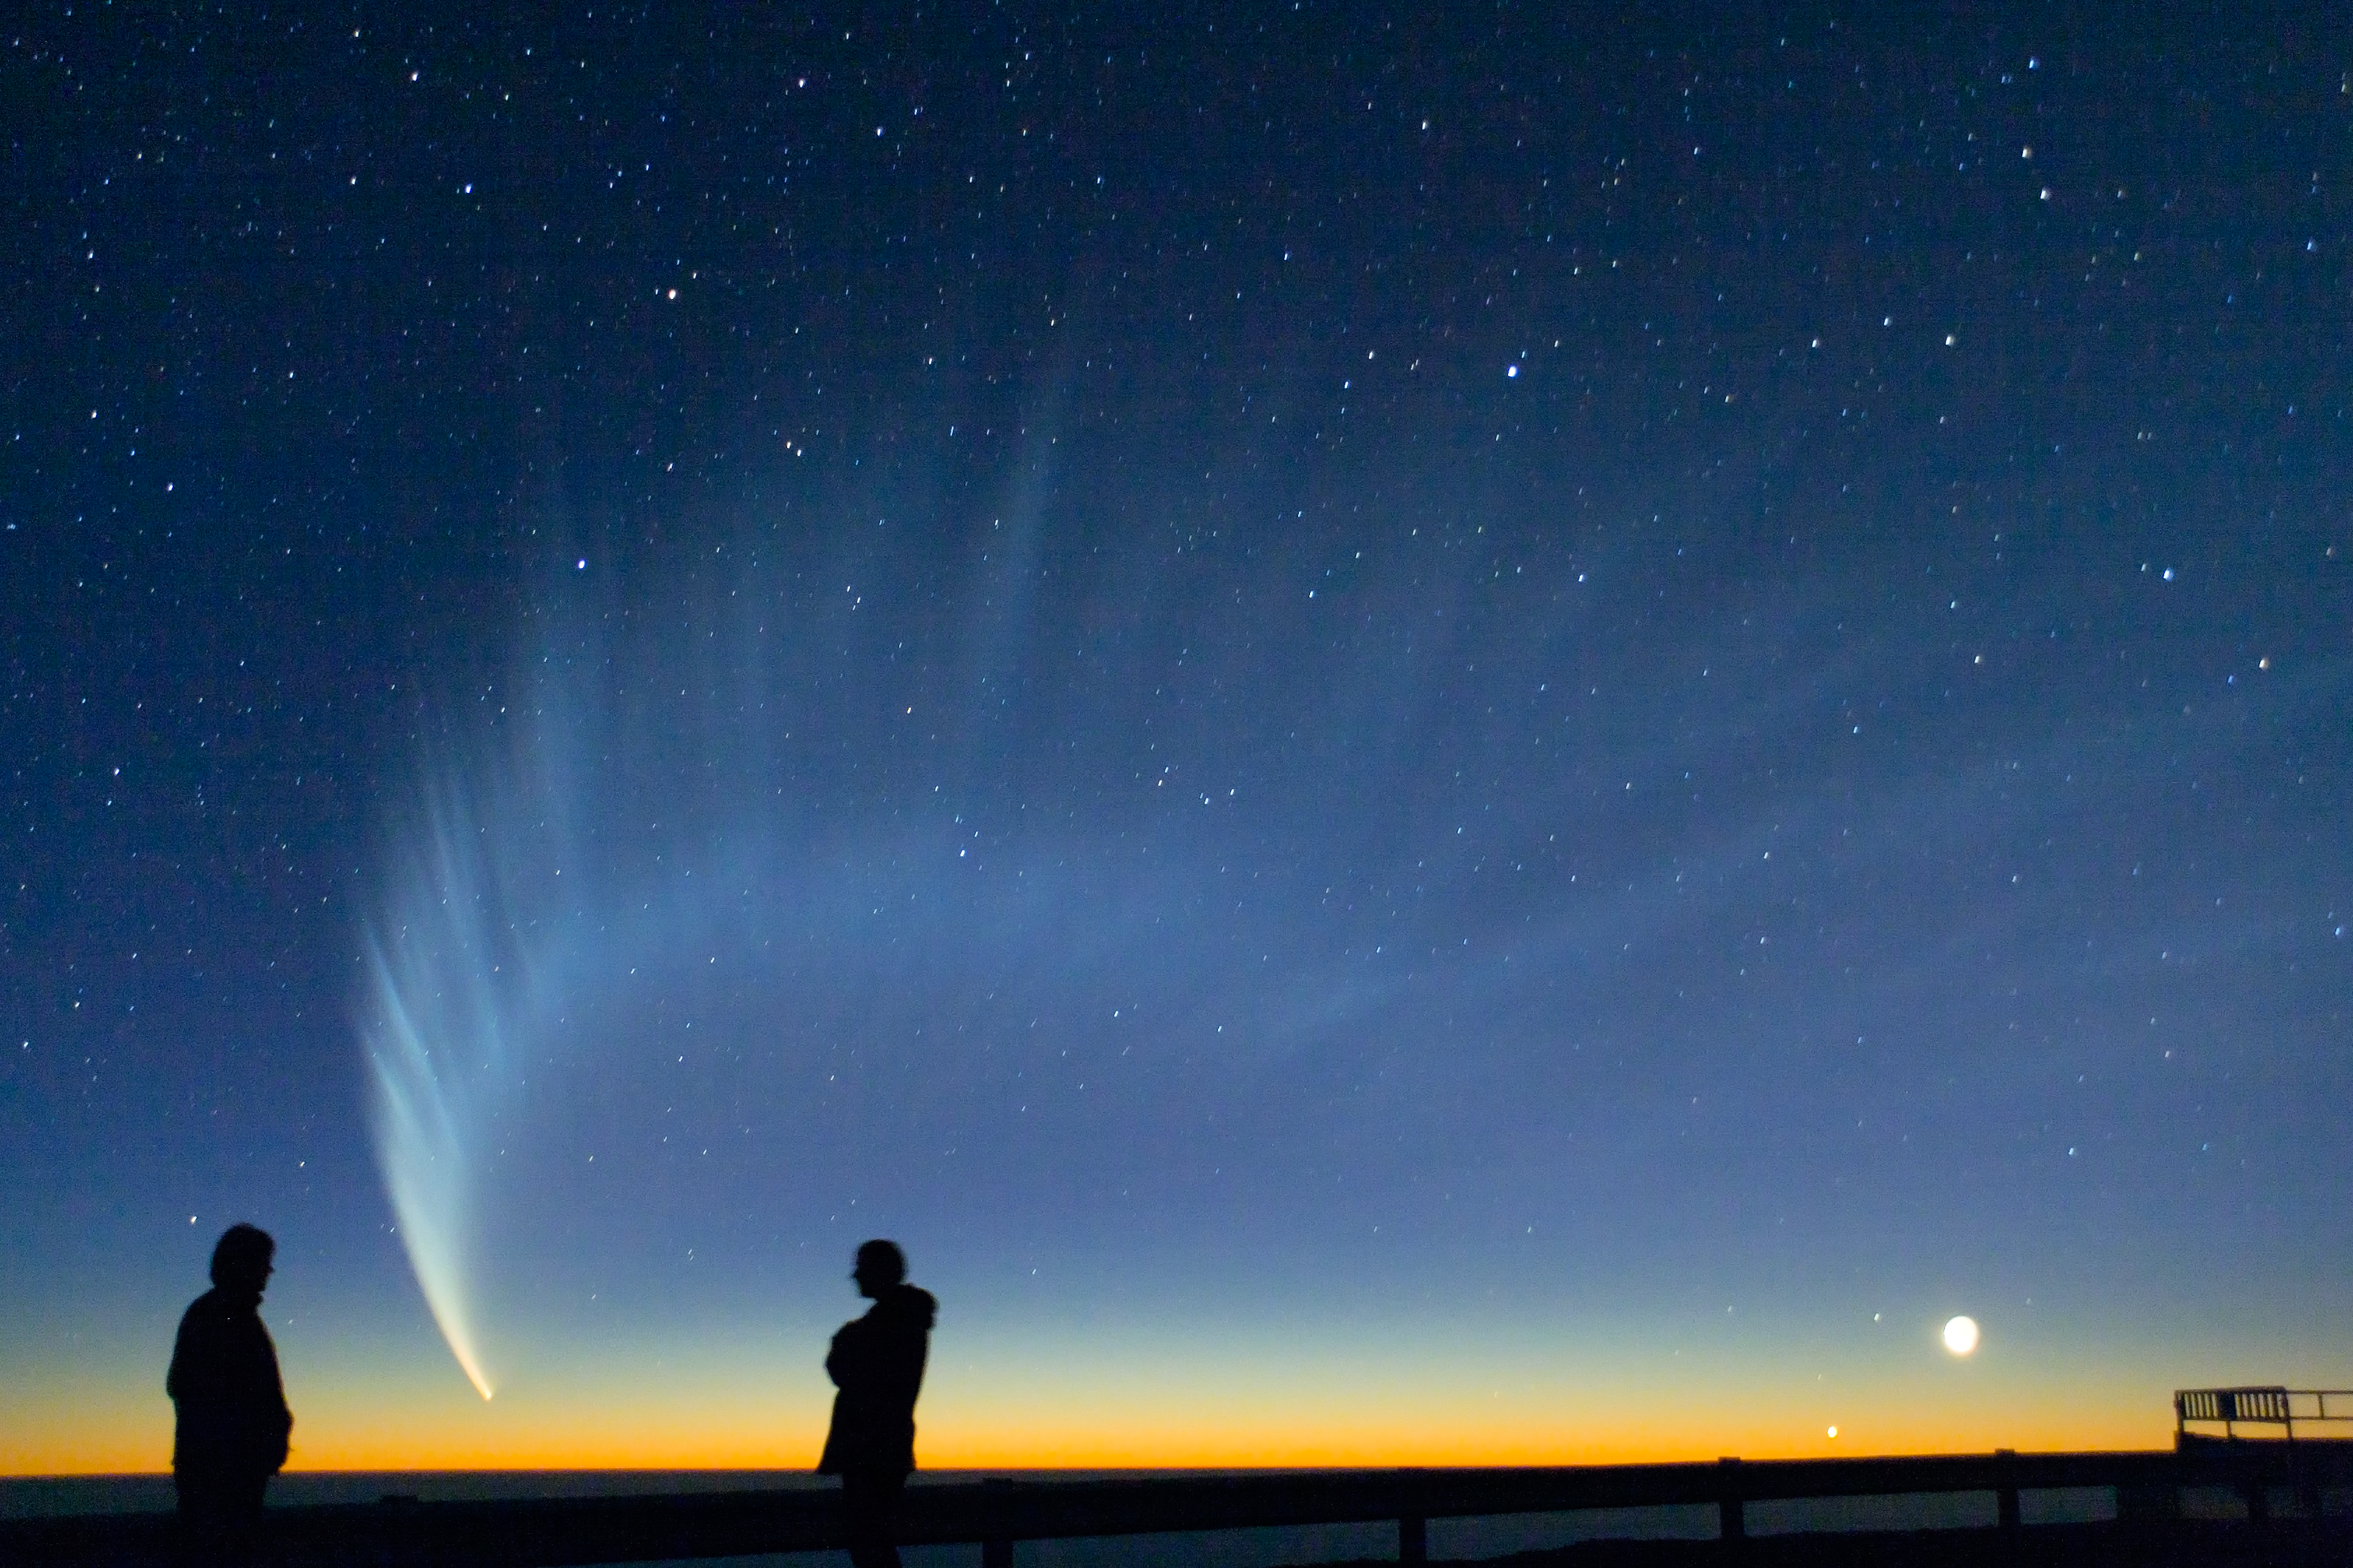

Comet McNaught

ESO staff watching at Comet McNaught from the VLT platform, in January 2007.

Credit: S. Deiries/ESO